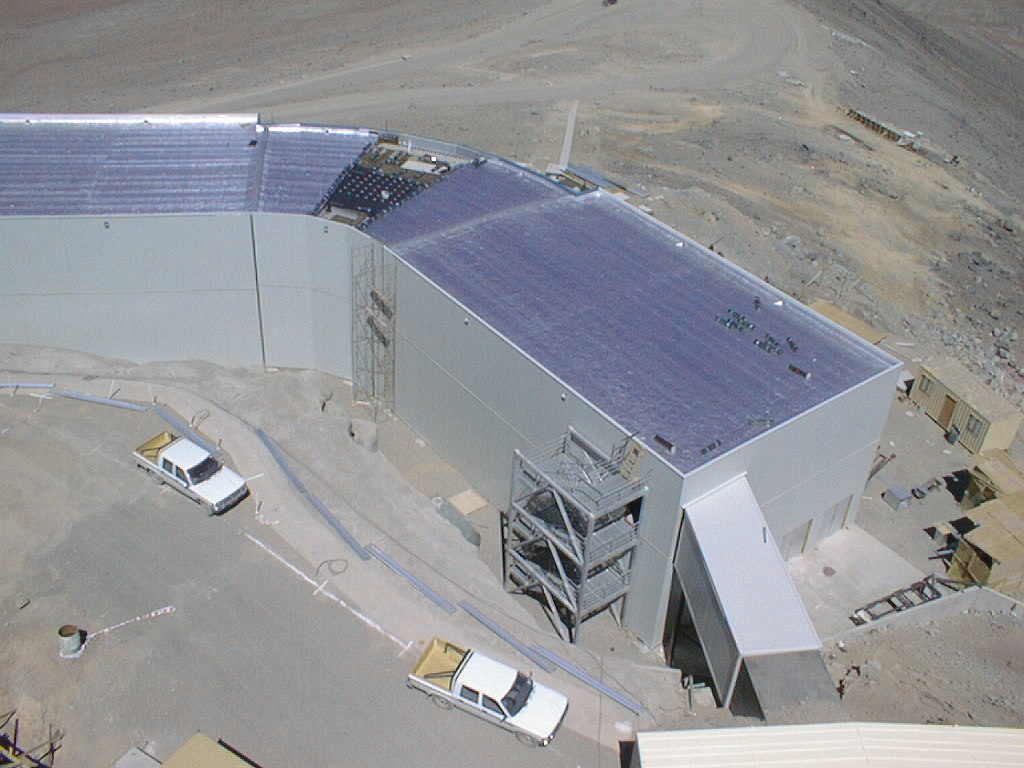

VLT control building

The roof was placed on the Control Building that is located further down the mountain side. View from Unit Telescope 1.

Credit: ESO